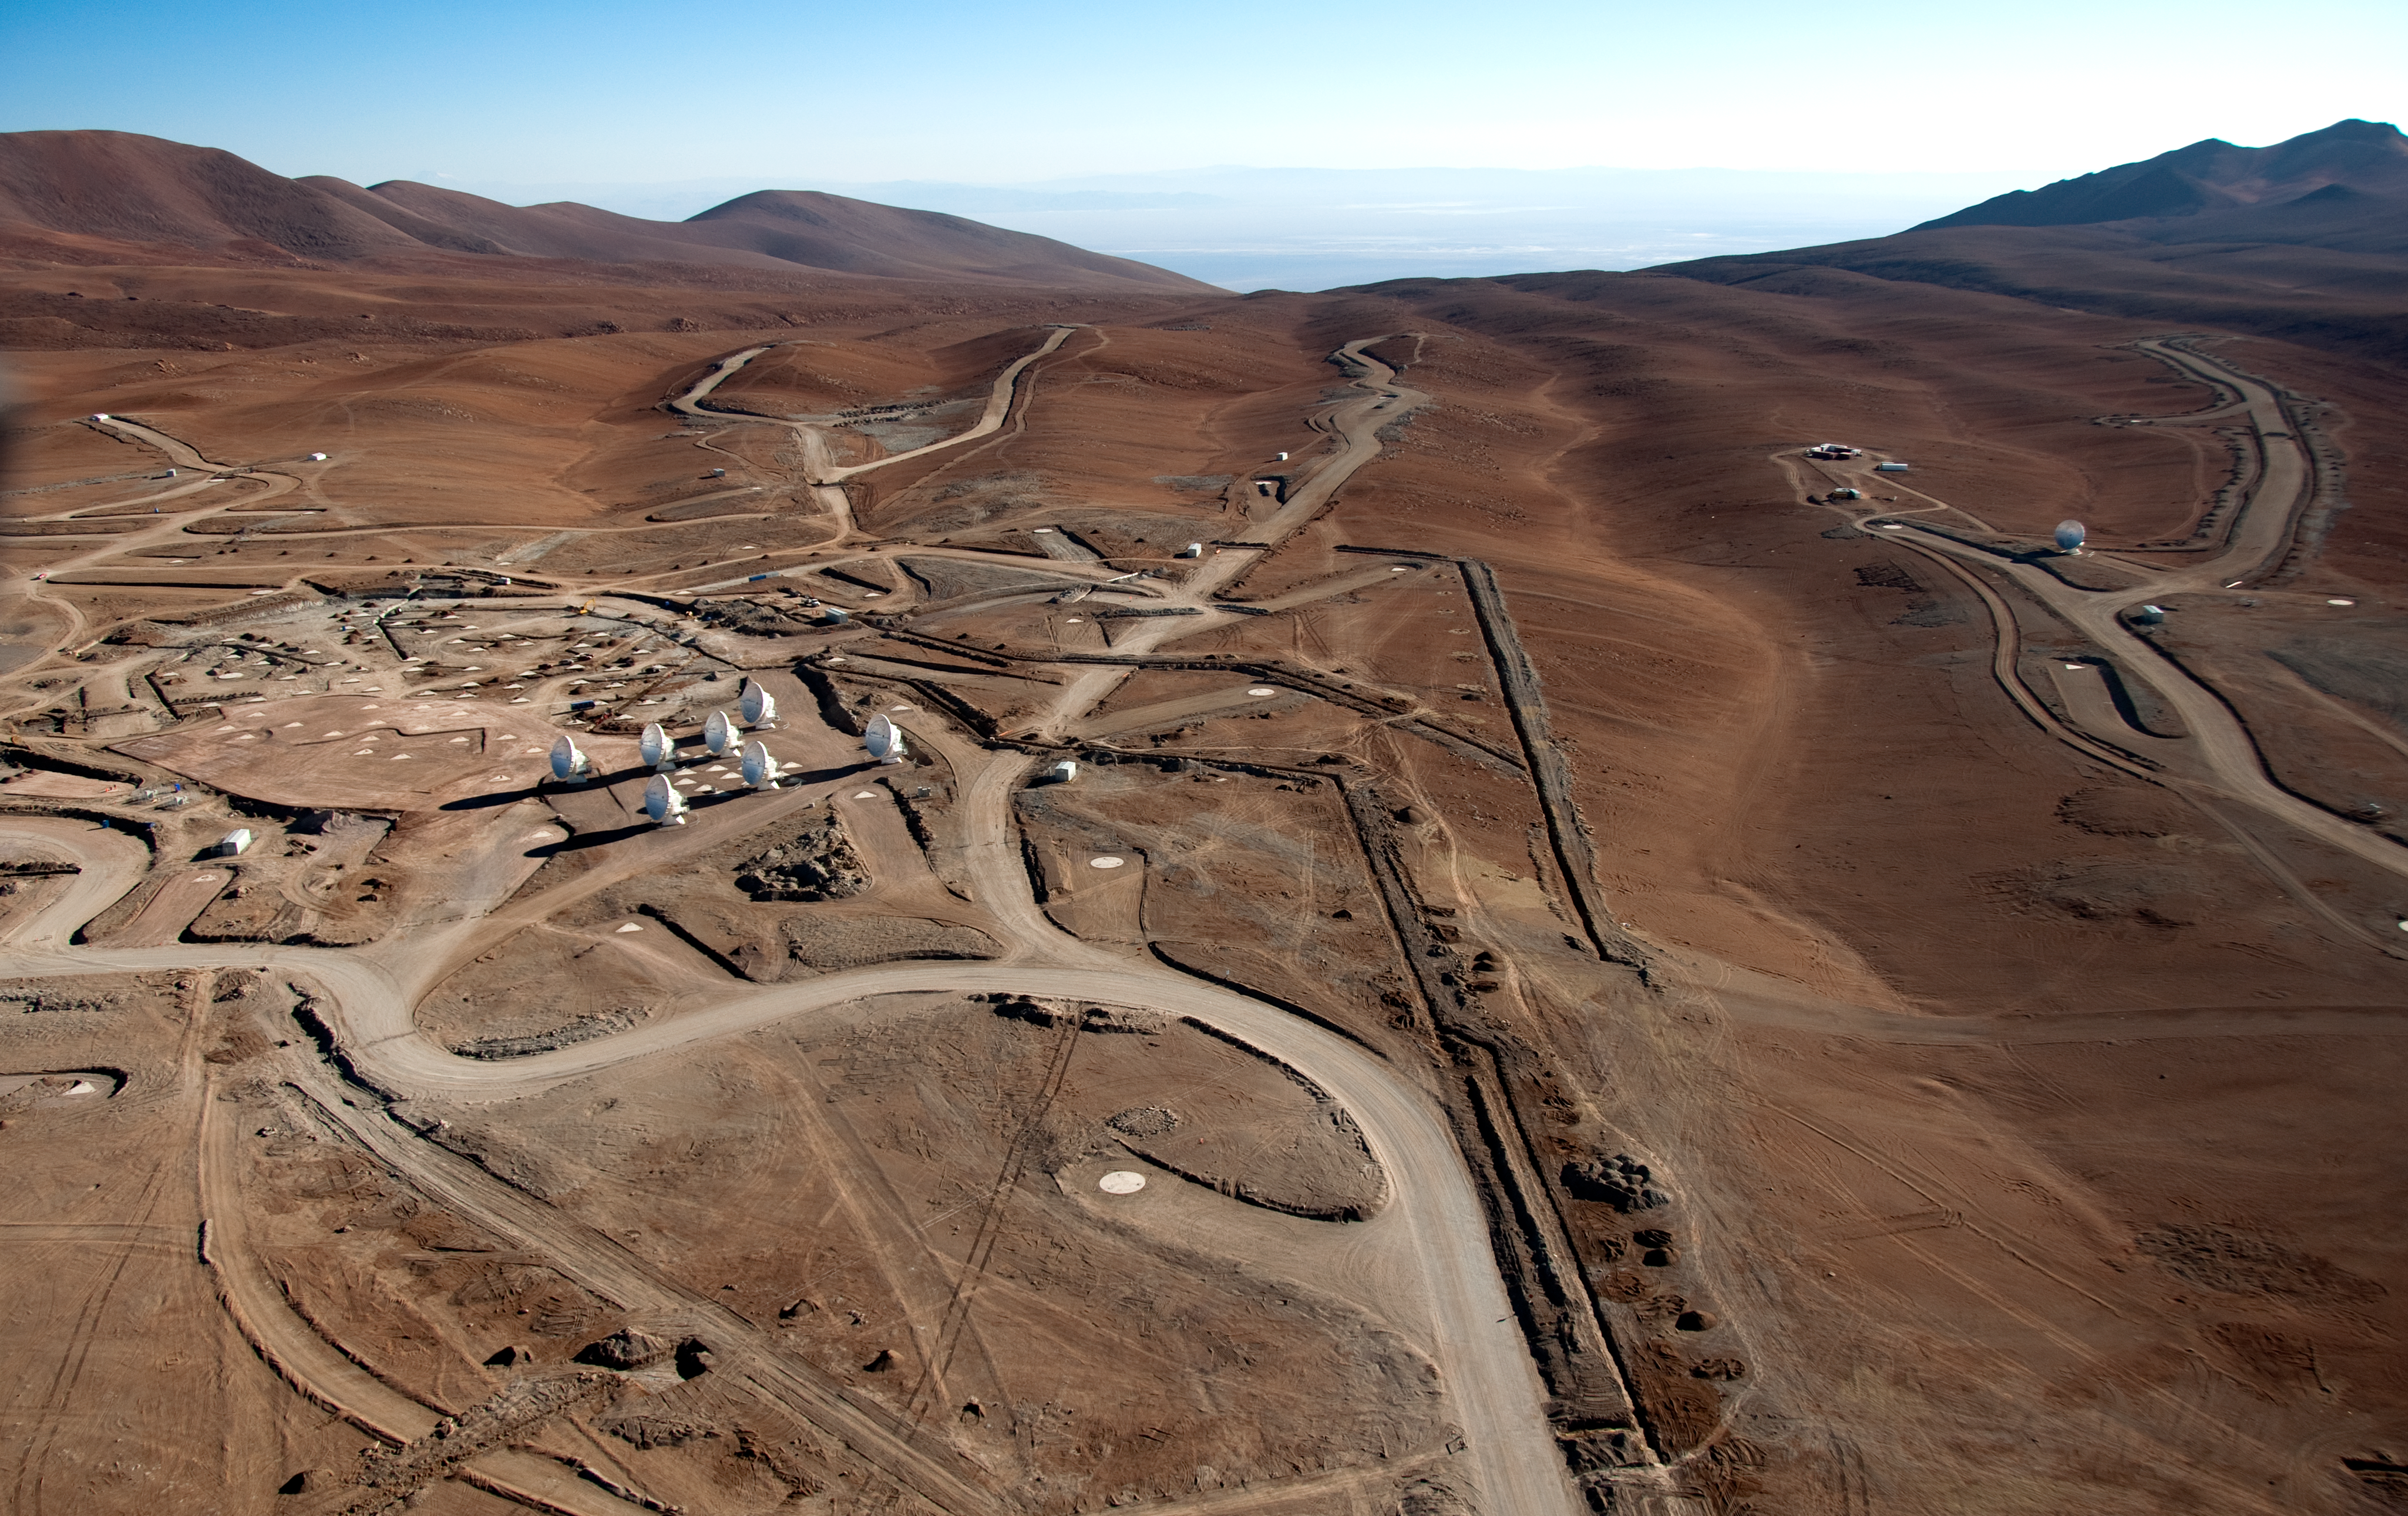

ALMA is taking shape at the AOS

Aerial view of the Chajnantor plateau, taken looking towards the southwest. Here, at 5000 metres altitude, the ALMA telescope is currently under construction at the Array Operations Site (AOS). A total of 199 concrete pads and a network of roads will allow the 66 antennas to be positioned across an area 16 km in diameter. In this picture, taken on 24 March 2011, eight antennas are already in place at the AOS.

Credit: ALMA (ESO/NAOJ/NRAO), W. Garnier (ALMA). Acknowledgment: General Dynamics C4 Systems